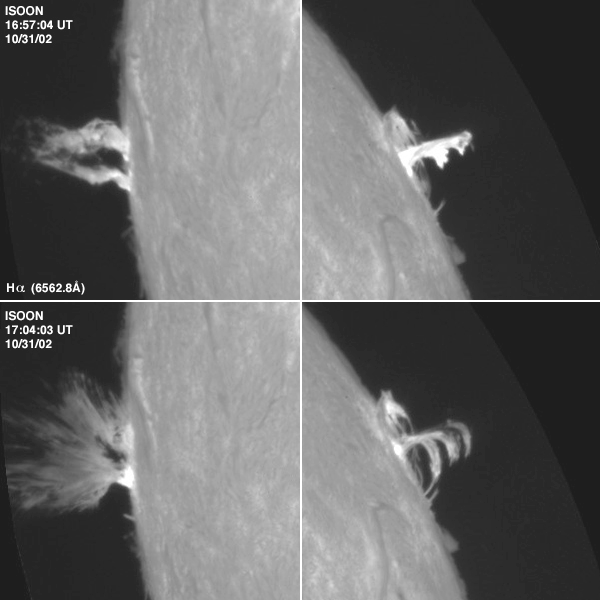

Sympathetic flare event, October 2002

These Hydrogen-alpha images show a pair of solar flares that erupted within seconds of each other on opposite sides of the Sun on 31 October 2002. The images were taken by the prototype unit of the Improved Solar Observing Optical Network (ISOON) at Sacramento Peak. Known as a sympathetic flare event, such a confluence can occur when two active regions on the sun are energized and were on the verge of erupting anyway, according to Dr. Donald Neidig, ISOON project manager. If they are connected by magnetic flux tubes, the eruption of one can trigger the other within seconds, or a third, less powerful, event, can trigger two more powerful active regions to go off at the same time. This particular one is unique in that the two flares are on almost opposite sides of the solar disk, about 2.2 million kilometers apart. Since the two appeared at almost the same instant, this suggests that something triggered them. This discussion is from the December 2002 NSO Newsletter (currently only available in PDF format): for further information, see http://www.nso.edu/press/flare/.

Credit: US Air Force Research Laboratory and National Solar Observatory (Sacramento Peak)/AURA/NSF